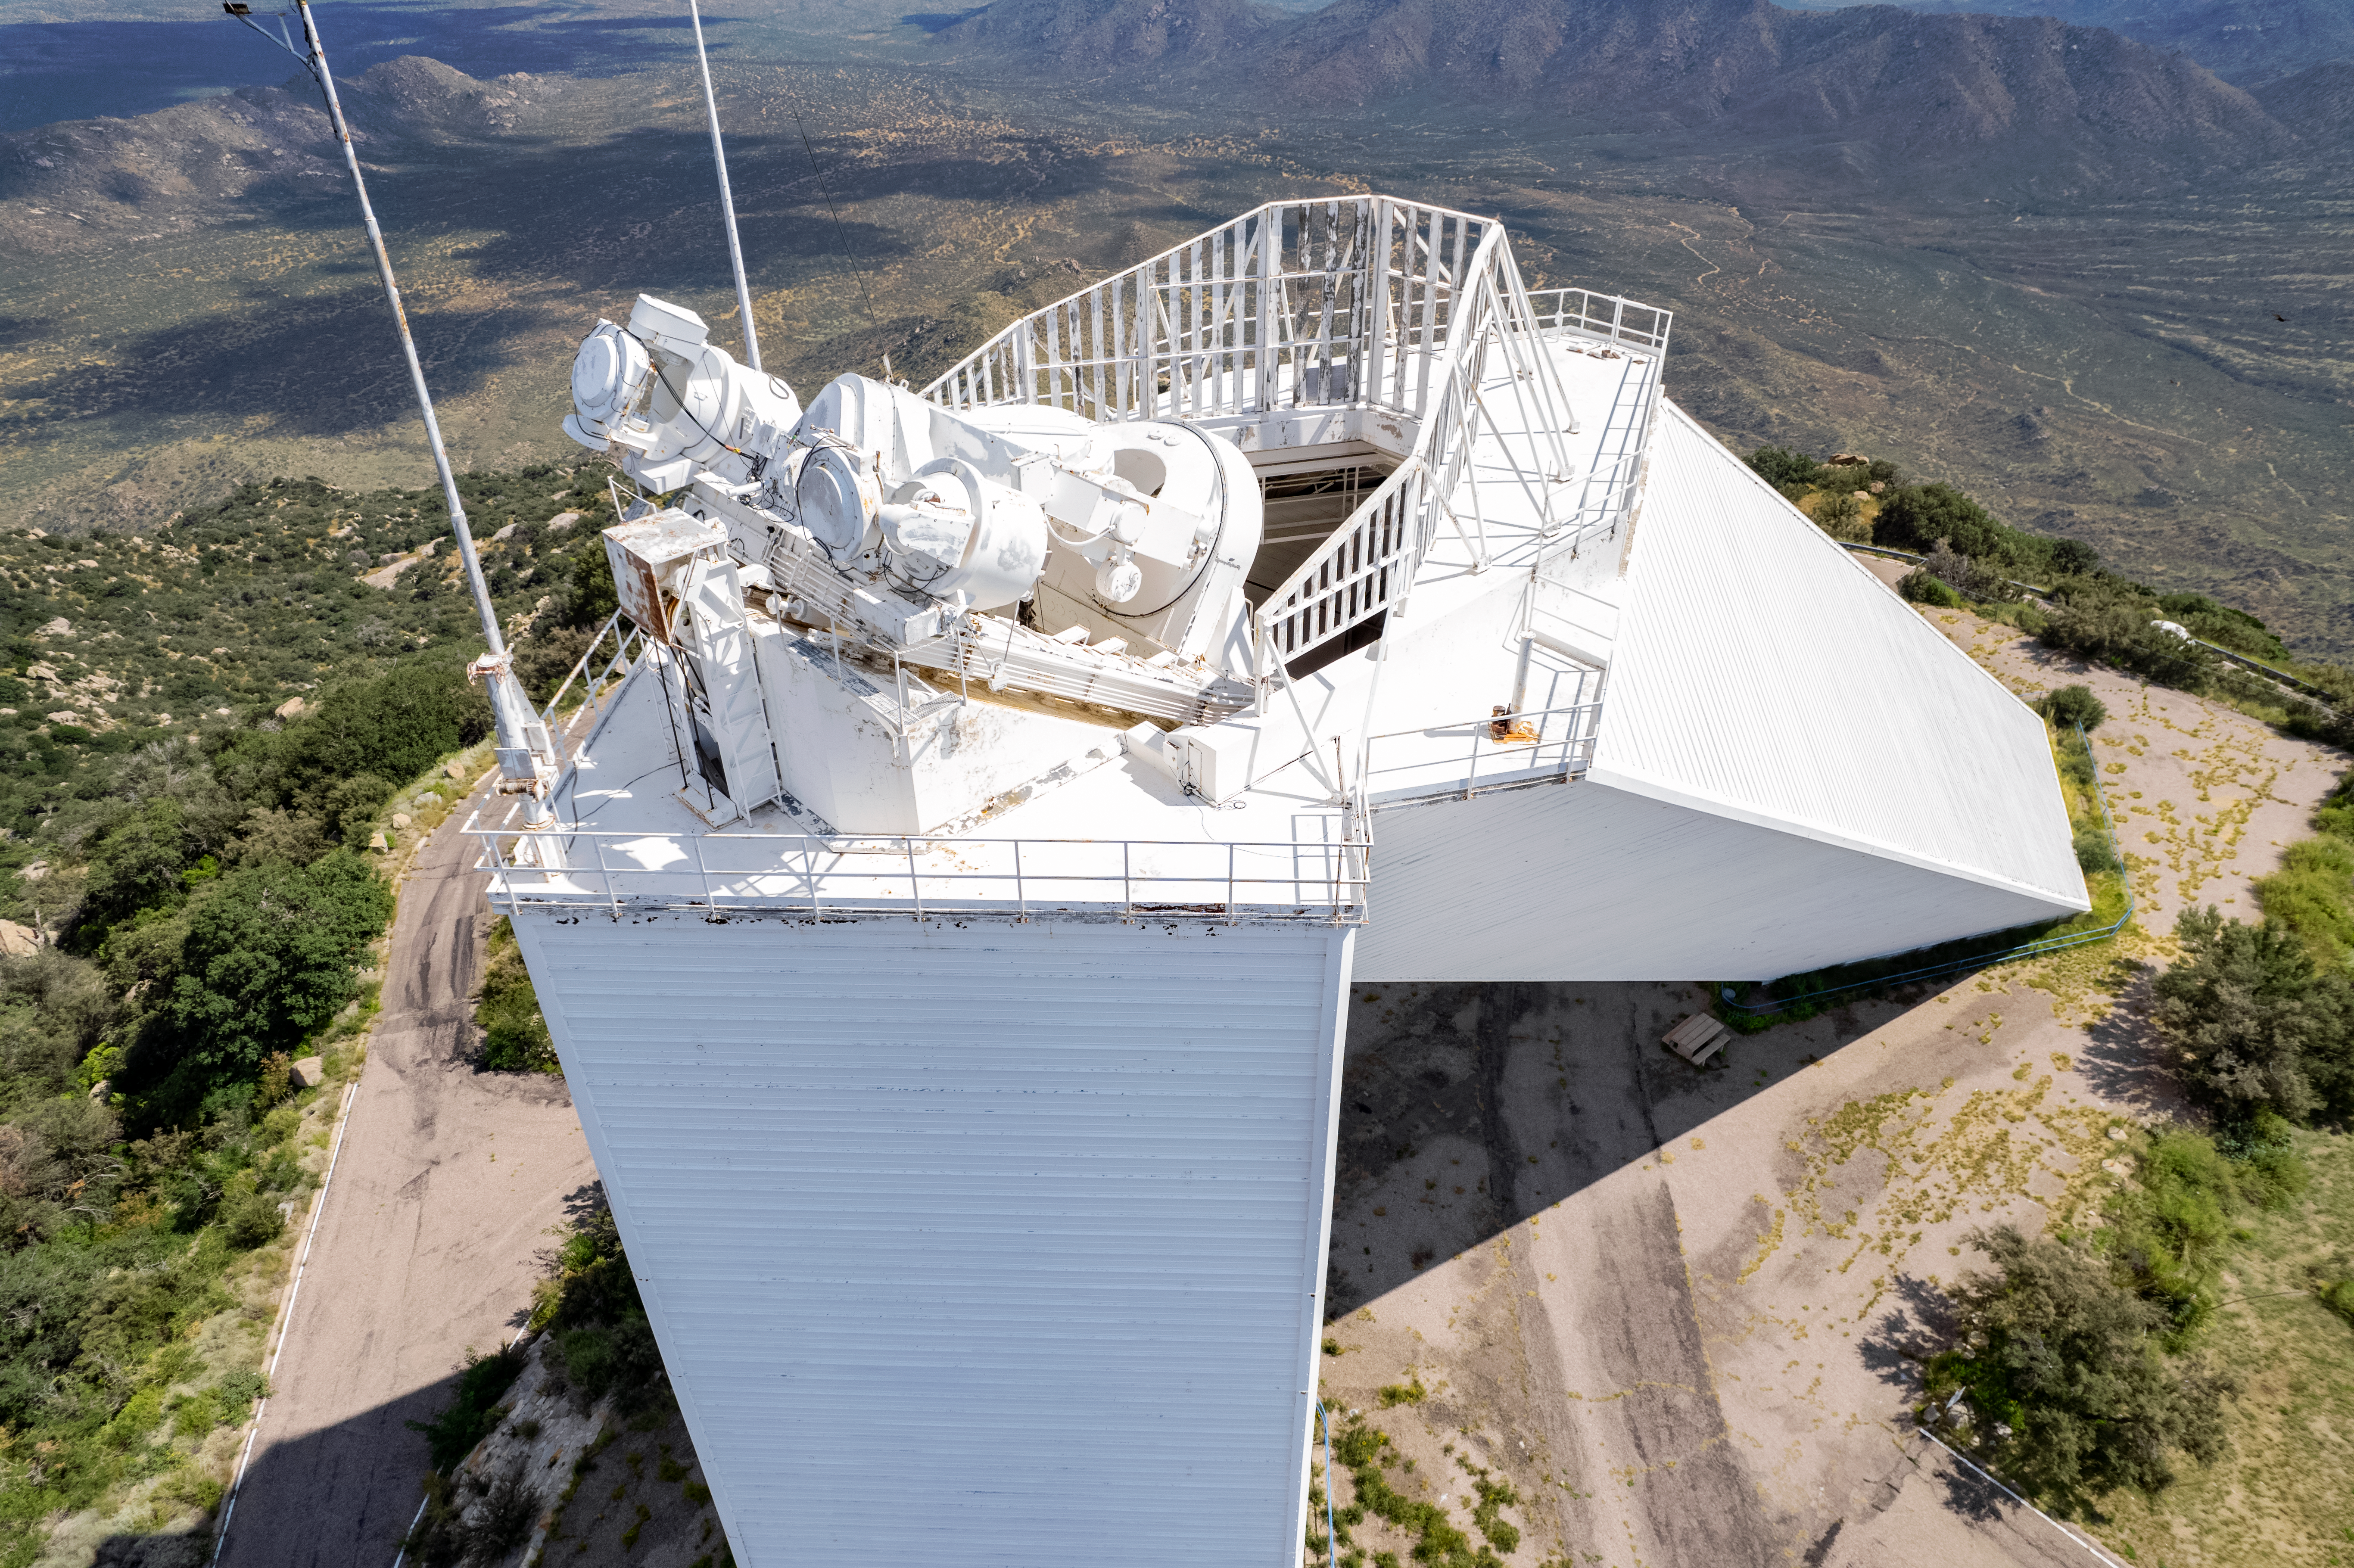

McMath-Pierce Solar Telescope

The McMath-Pierce Solar Telescope located at Kitt Peak National Observatory took observations day and night before ending operations in 2017. During its years of operation, this telescope observed not only the Sun, but also planets and bright stars. The McMath-Pierce facility is now embarking on a new mission to become the home of the NOIRLab Windows on the Universe Center for Astronomy Outreach, expected to open by early 202

Credit: NOIRLab/AURA/NSF